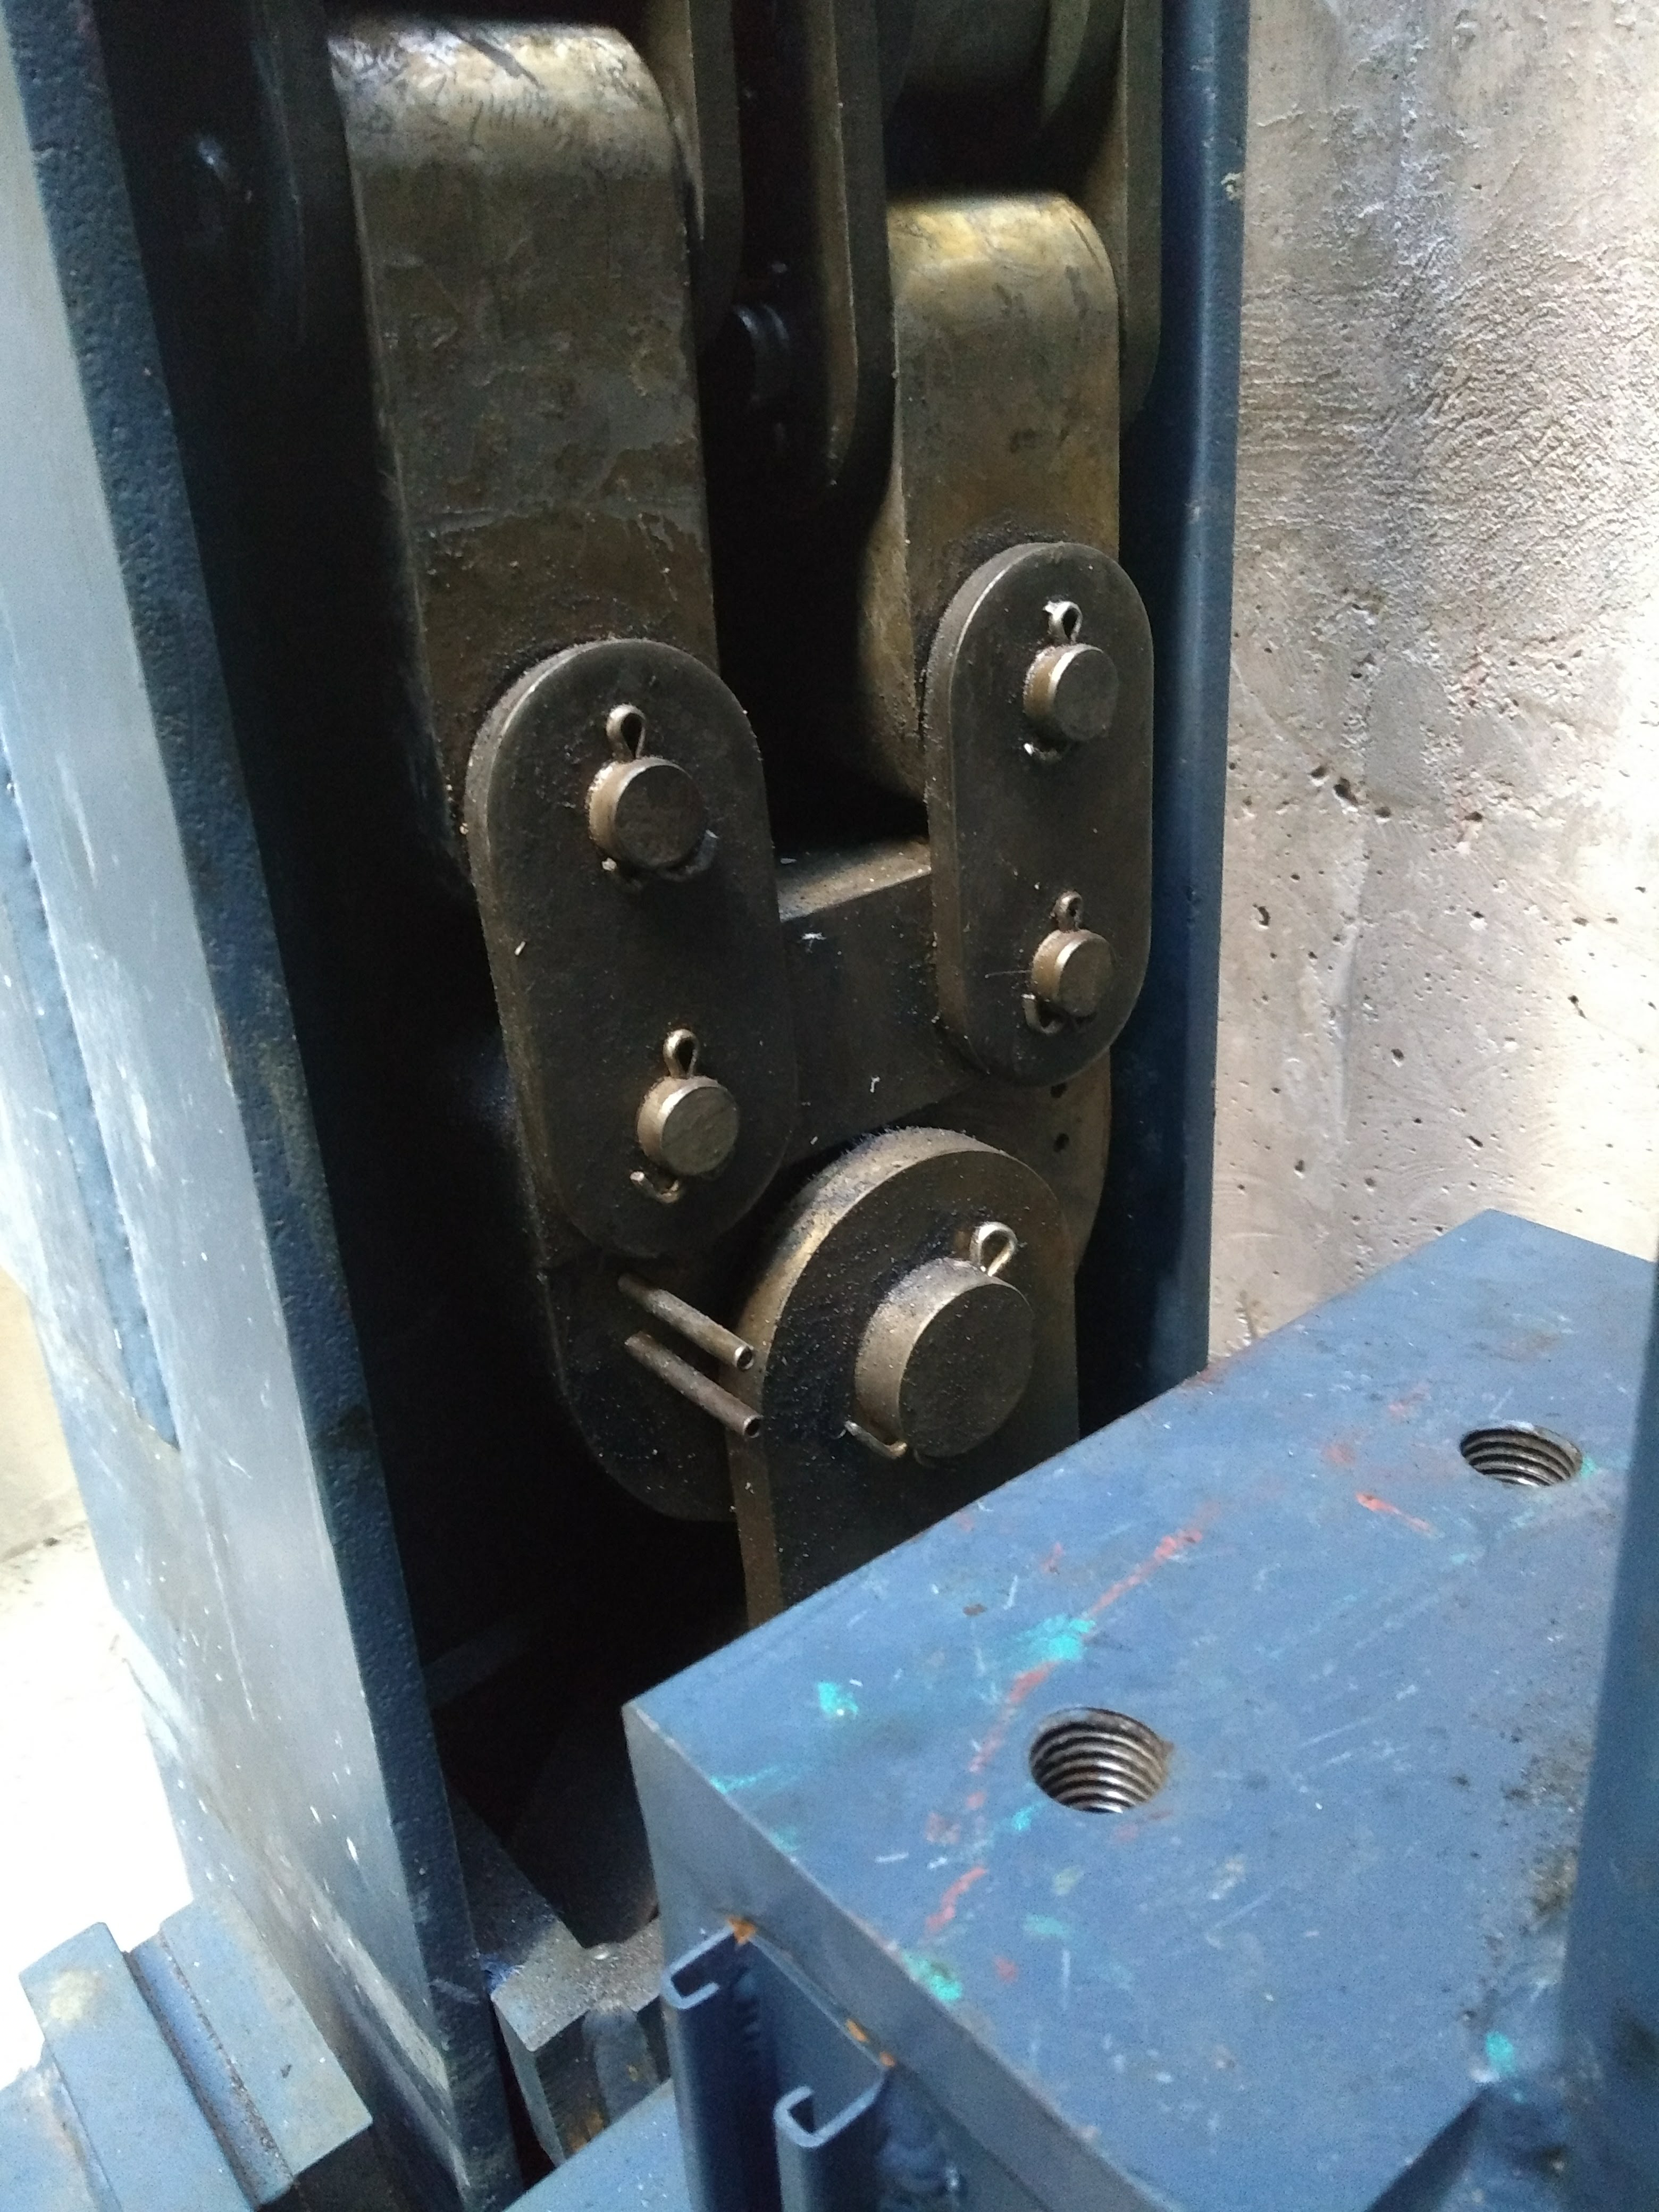

Vertical Lift Chain Installation

On Cerro Pachón, installation of the chains for the vertical platform lift on the Summit Facility building has begun. The lift, custom-manufactured for LSST by Pflow Industries, will be used to raise and lower heavy equipment, including the LSST mirrors and Camera, between levels as needed for installation and maintenance.

Credit: Rubin Observatory/NSF/AURA